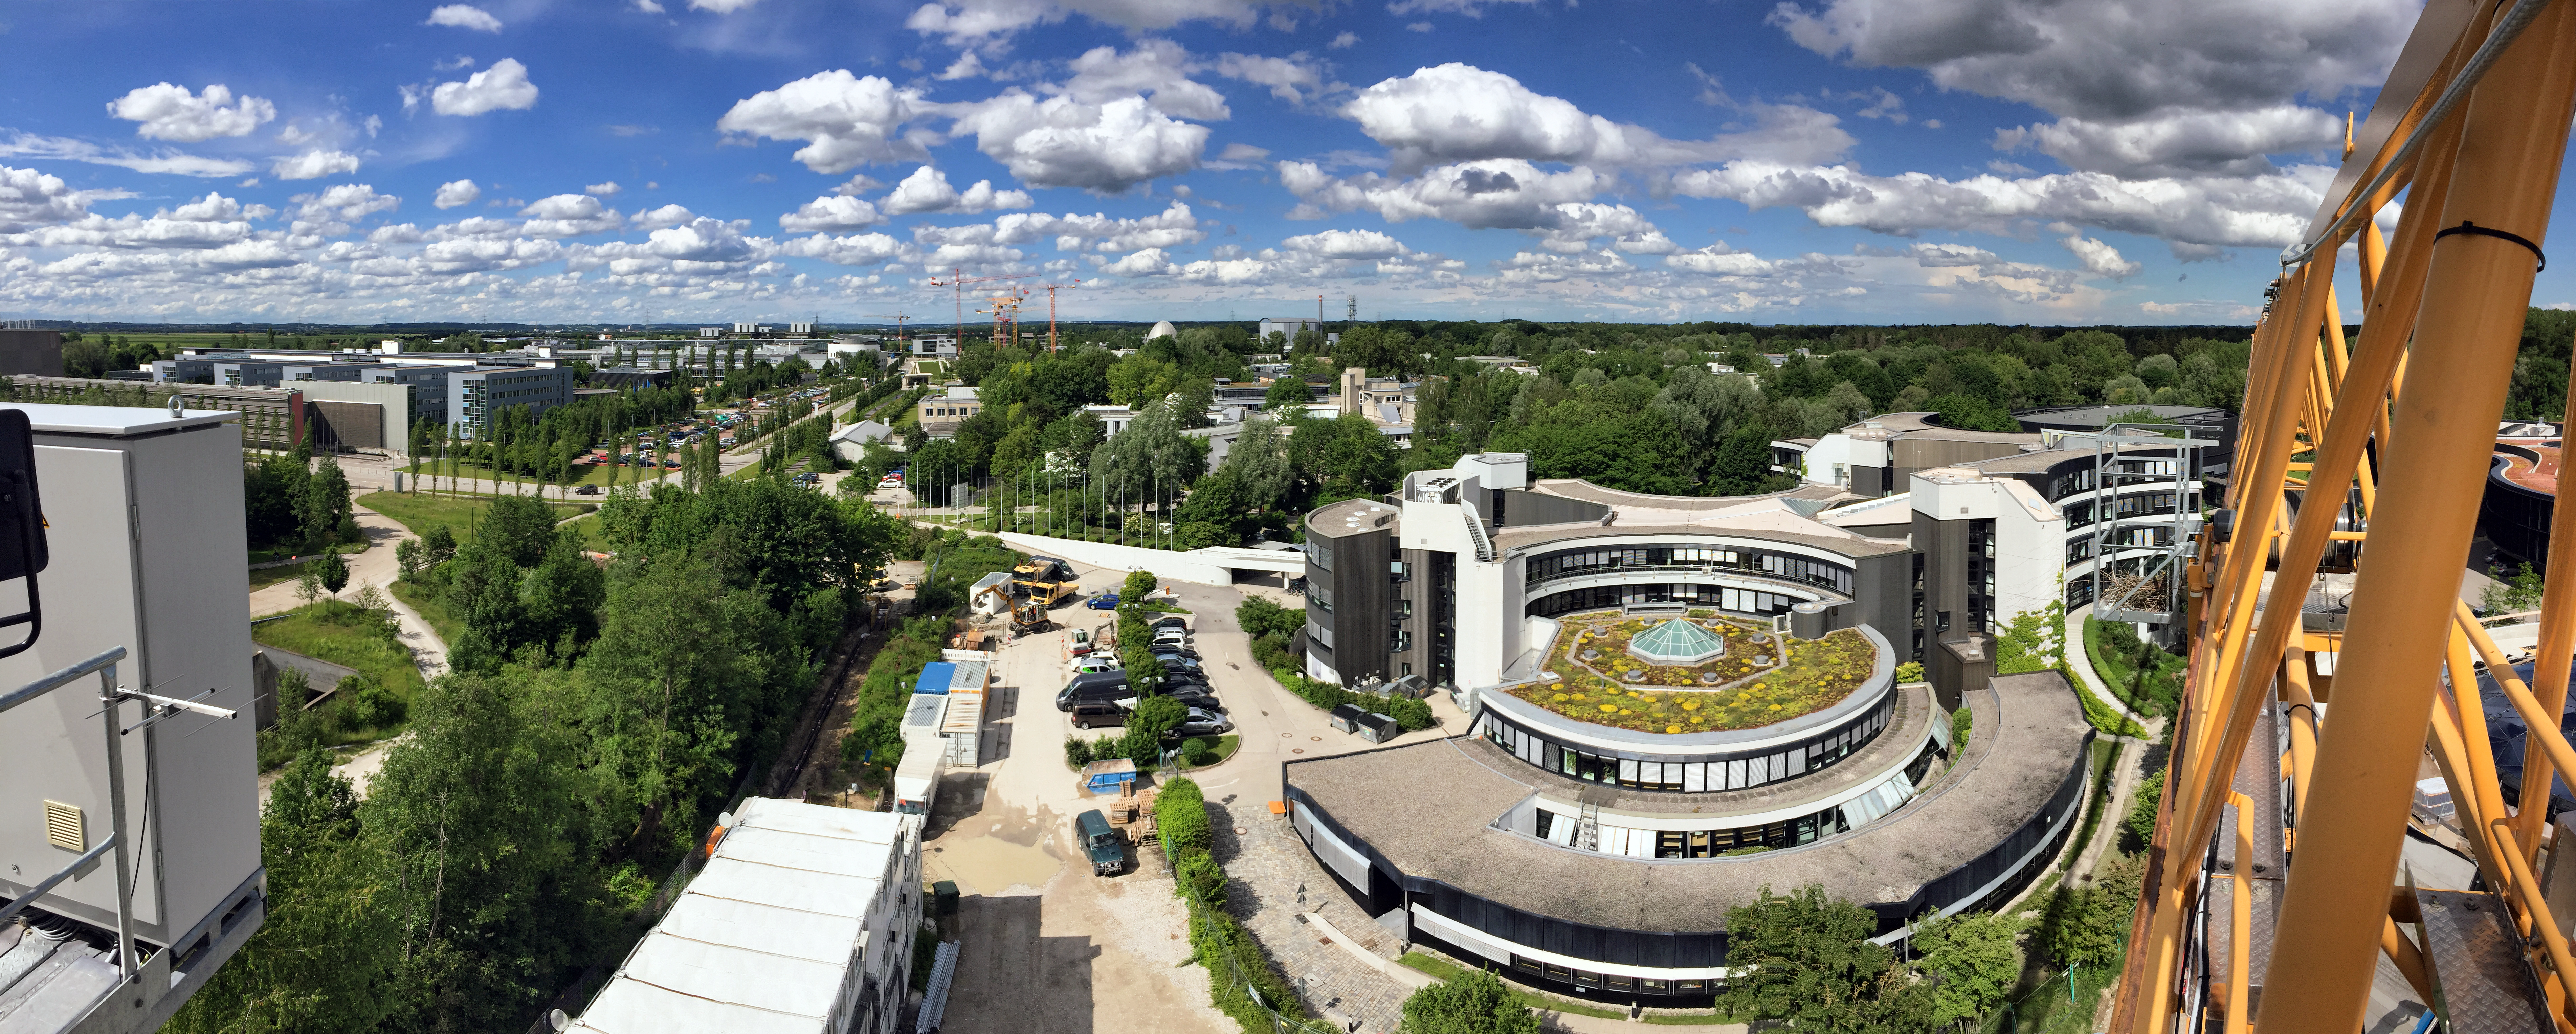

The ESO Supernova takes its place in Garching Forschungszentrum

The existing ESO Headquarters as seen from the newly built ESO Supernova Planetarium & Visitor Centre, which is nearing the final stages of construction. It will be completely free to visit, and is already offering a unique range of free planetarium products, as part of its remit as the world's first open-source planetarium. The novel design of this new building resembles that of a close double-star system, with one star transferring mass to its companion — such systems in space ultimately lead to supernova explosions, appropriately enough, given the name of the project! The complex is located in Garching-Forschungszentrum, readily accessible from Munich and partly visible here. This unique and unmissable attraction will be open to the public from spring 2018.

Credit: Bernhardt + Partner (B+P)